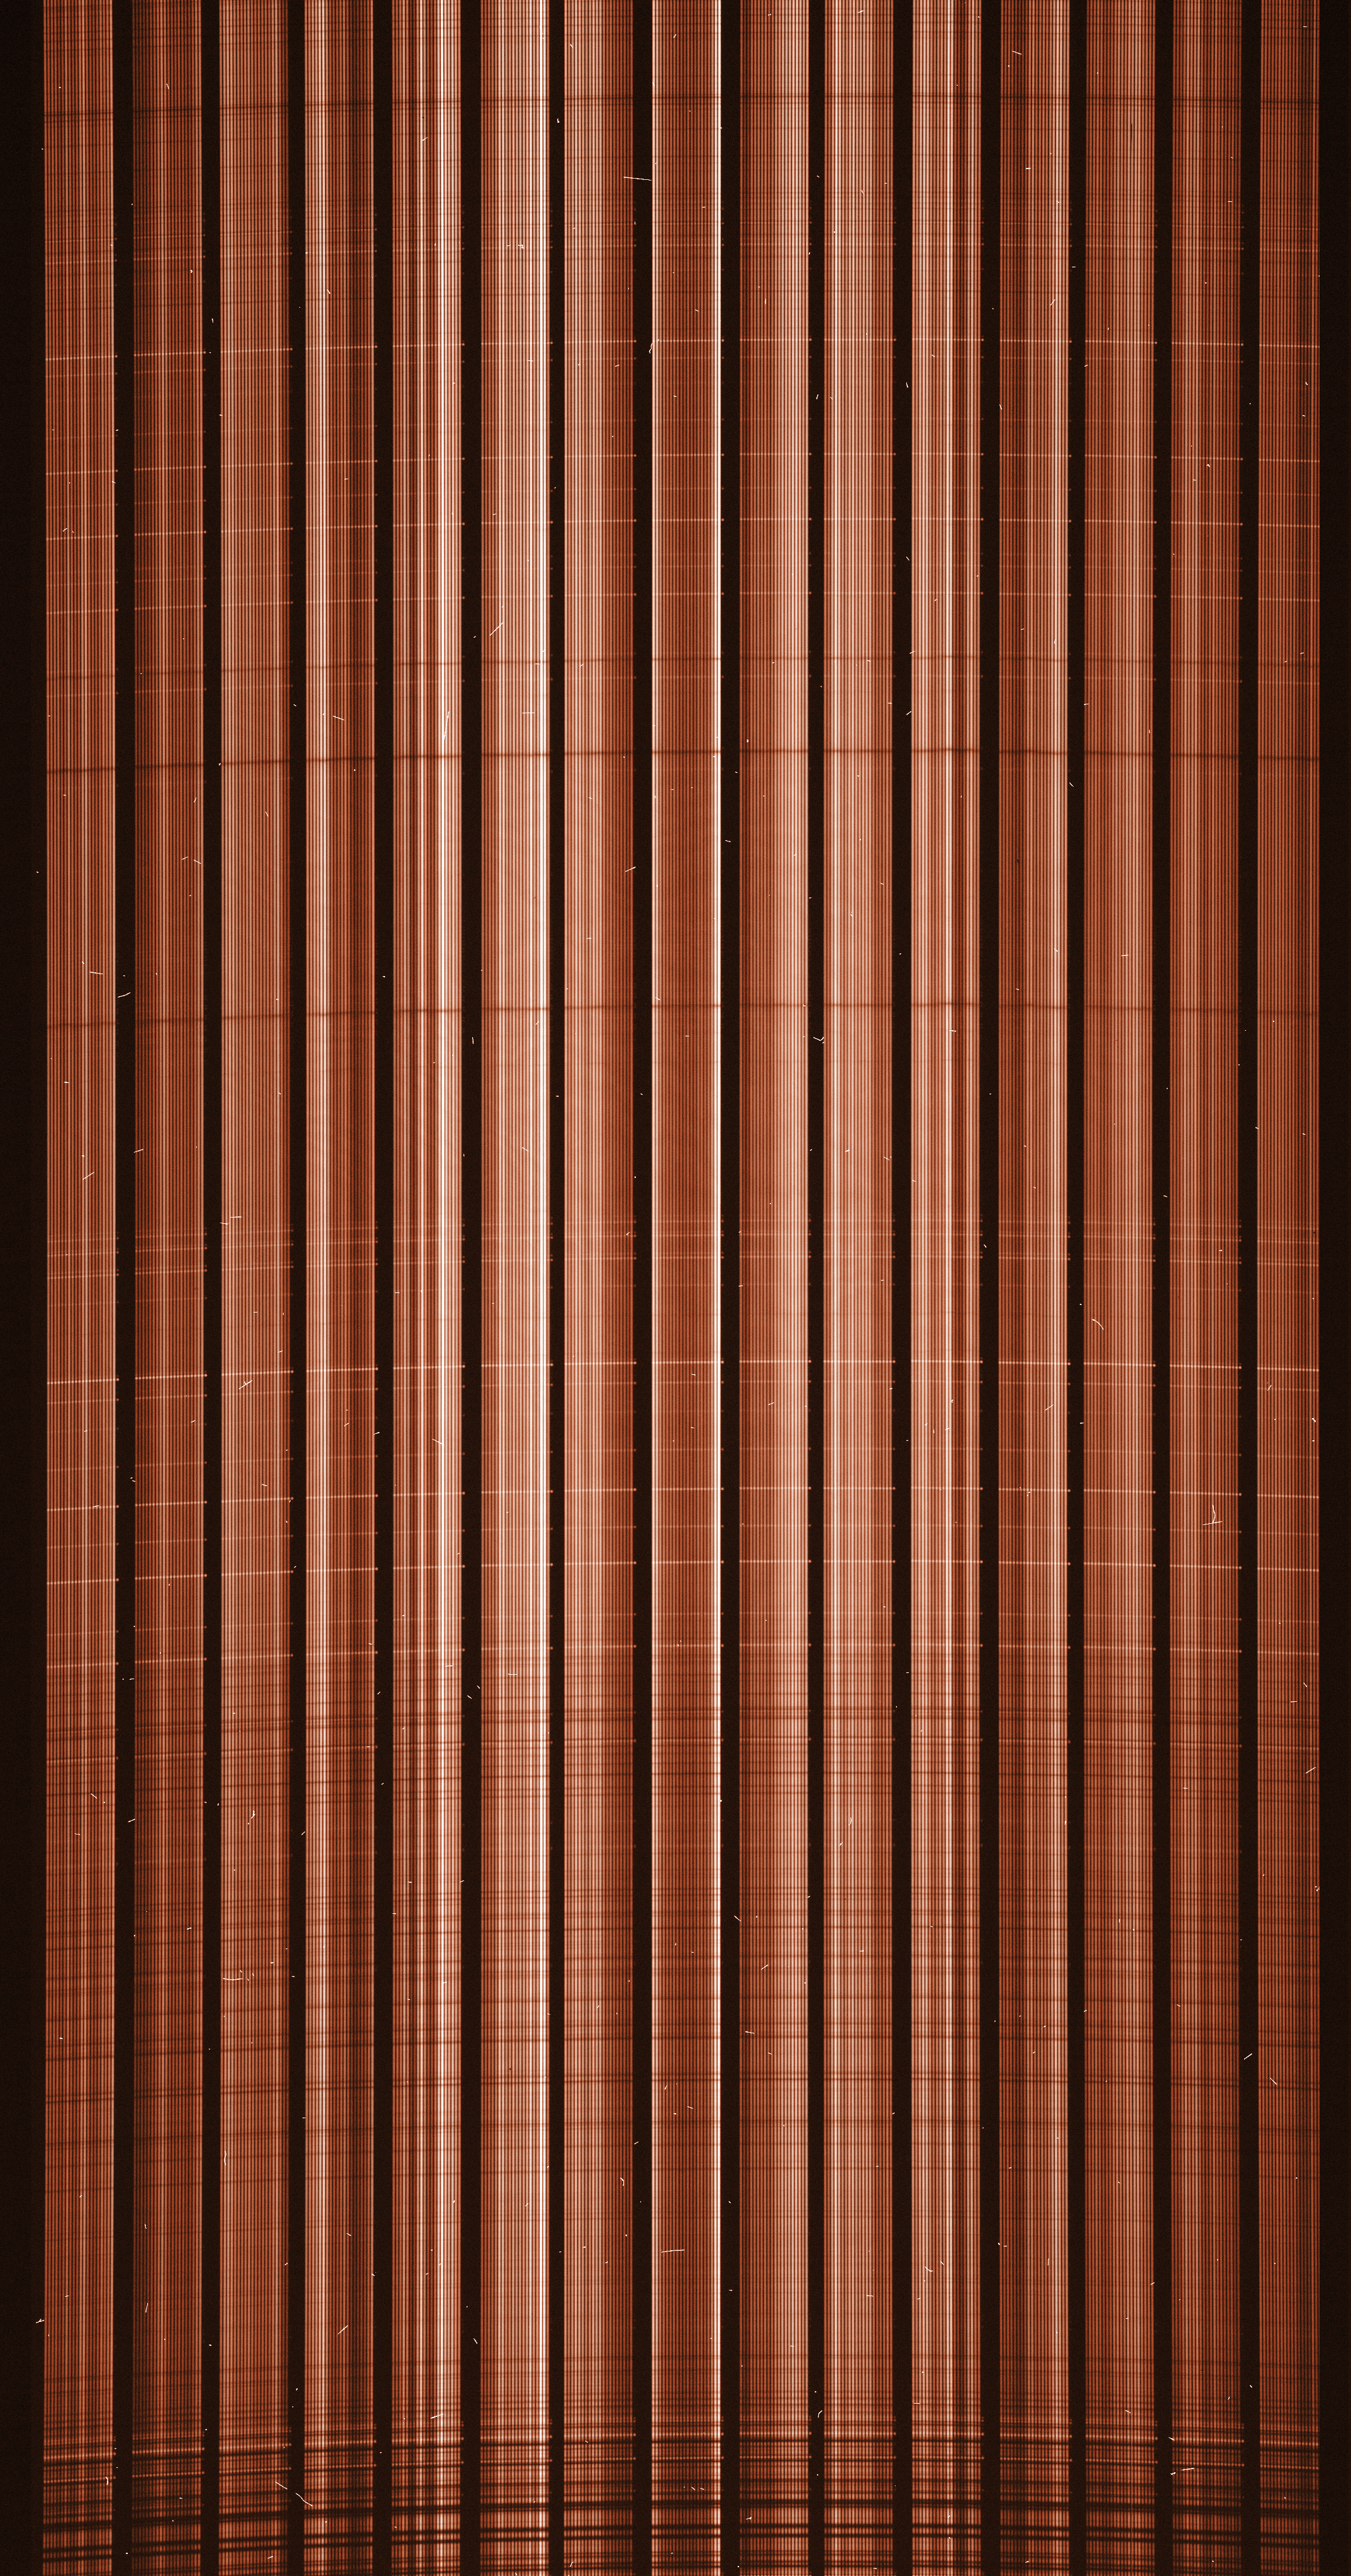

Raw image from the FLAMES instrument on the VLT

A raw image from the FLAMES instrument on the VLT: each of the “pixels” of the ARGUS Integral Field Spectroscopy system is fitted with an optical fibre that brings the light into the GIRAFFE spectrograph, which in turns disperses its individual colours to form a spectrum. On this image, each spectrum appears as an individual vertical line. As the position of each fibre in the original image is known, data analysis software can re-assign each spectra to its original pixel, forming a kind of image where each pixel has the full details of the spectrum.

Credit: ESO